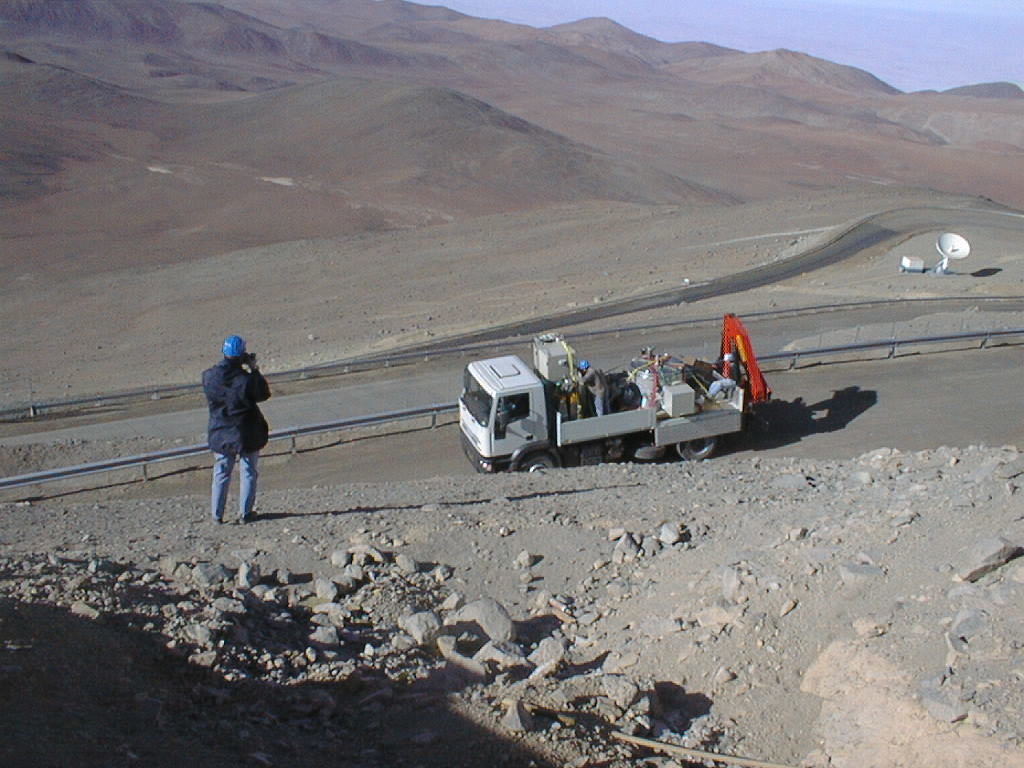

ISAAC mounted on VLT UT1

ISAAC on the Paranal mountain road in the early morning. (Photo obtained on November 13, 1998).

Credit: ESO